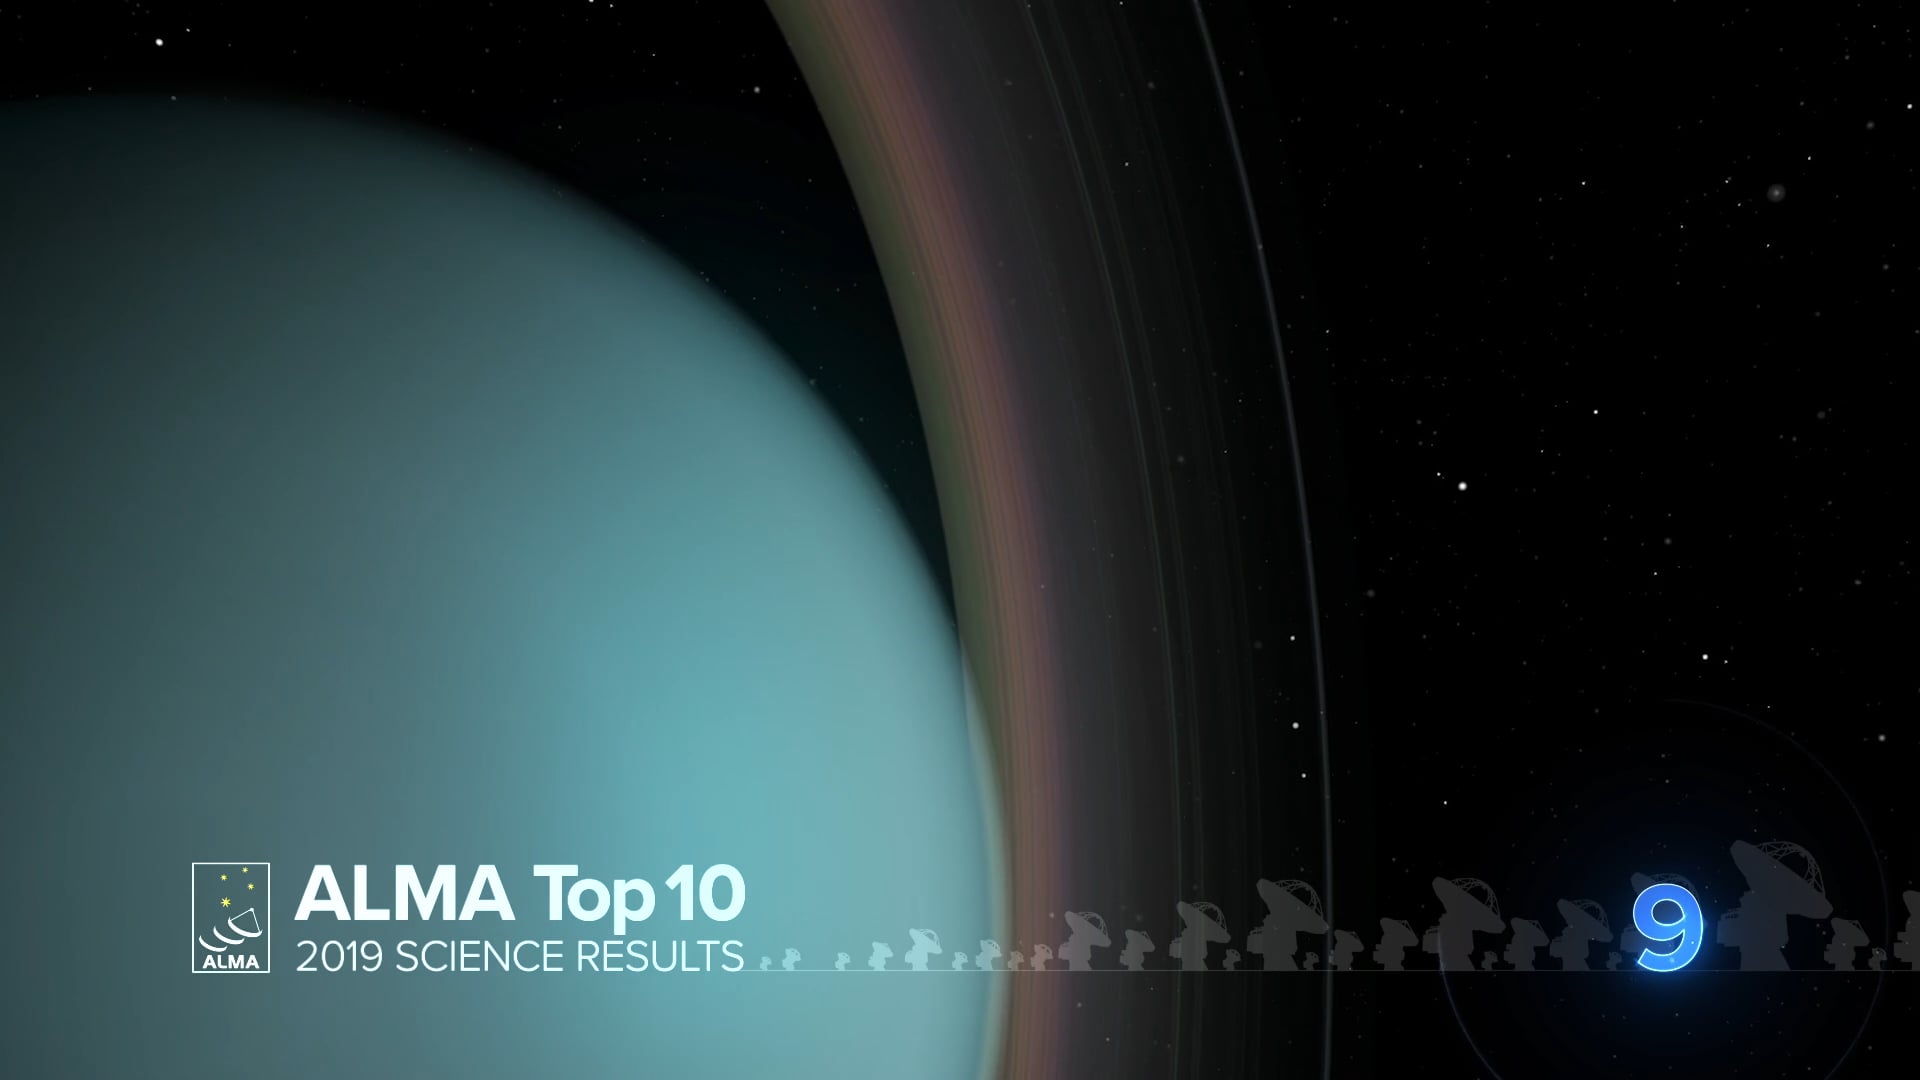

09 - ALMA Top 10: Planetary Rings of Uranus ‘Glow’ in Cold Light

The rings of Uranus are thin and dark. But new thermal images from ALMA Observatory and the Very Large Telescope in Chile show them glowing brightly.

Credit: NRAO/AUI/NSF